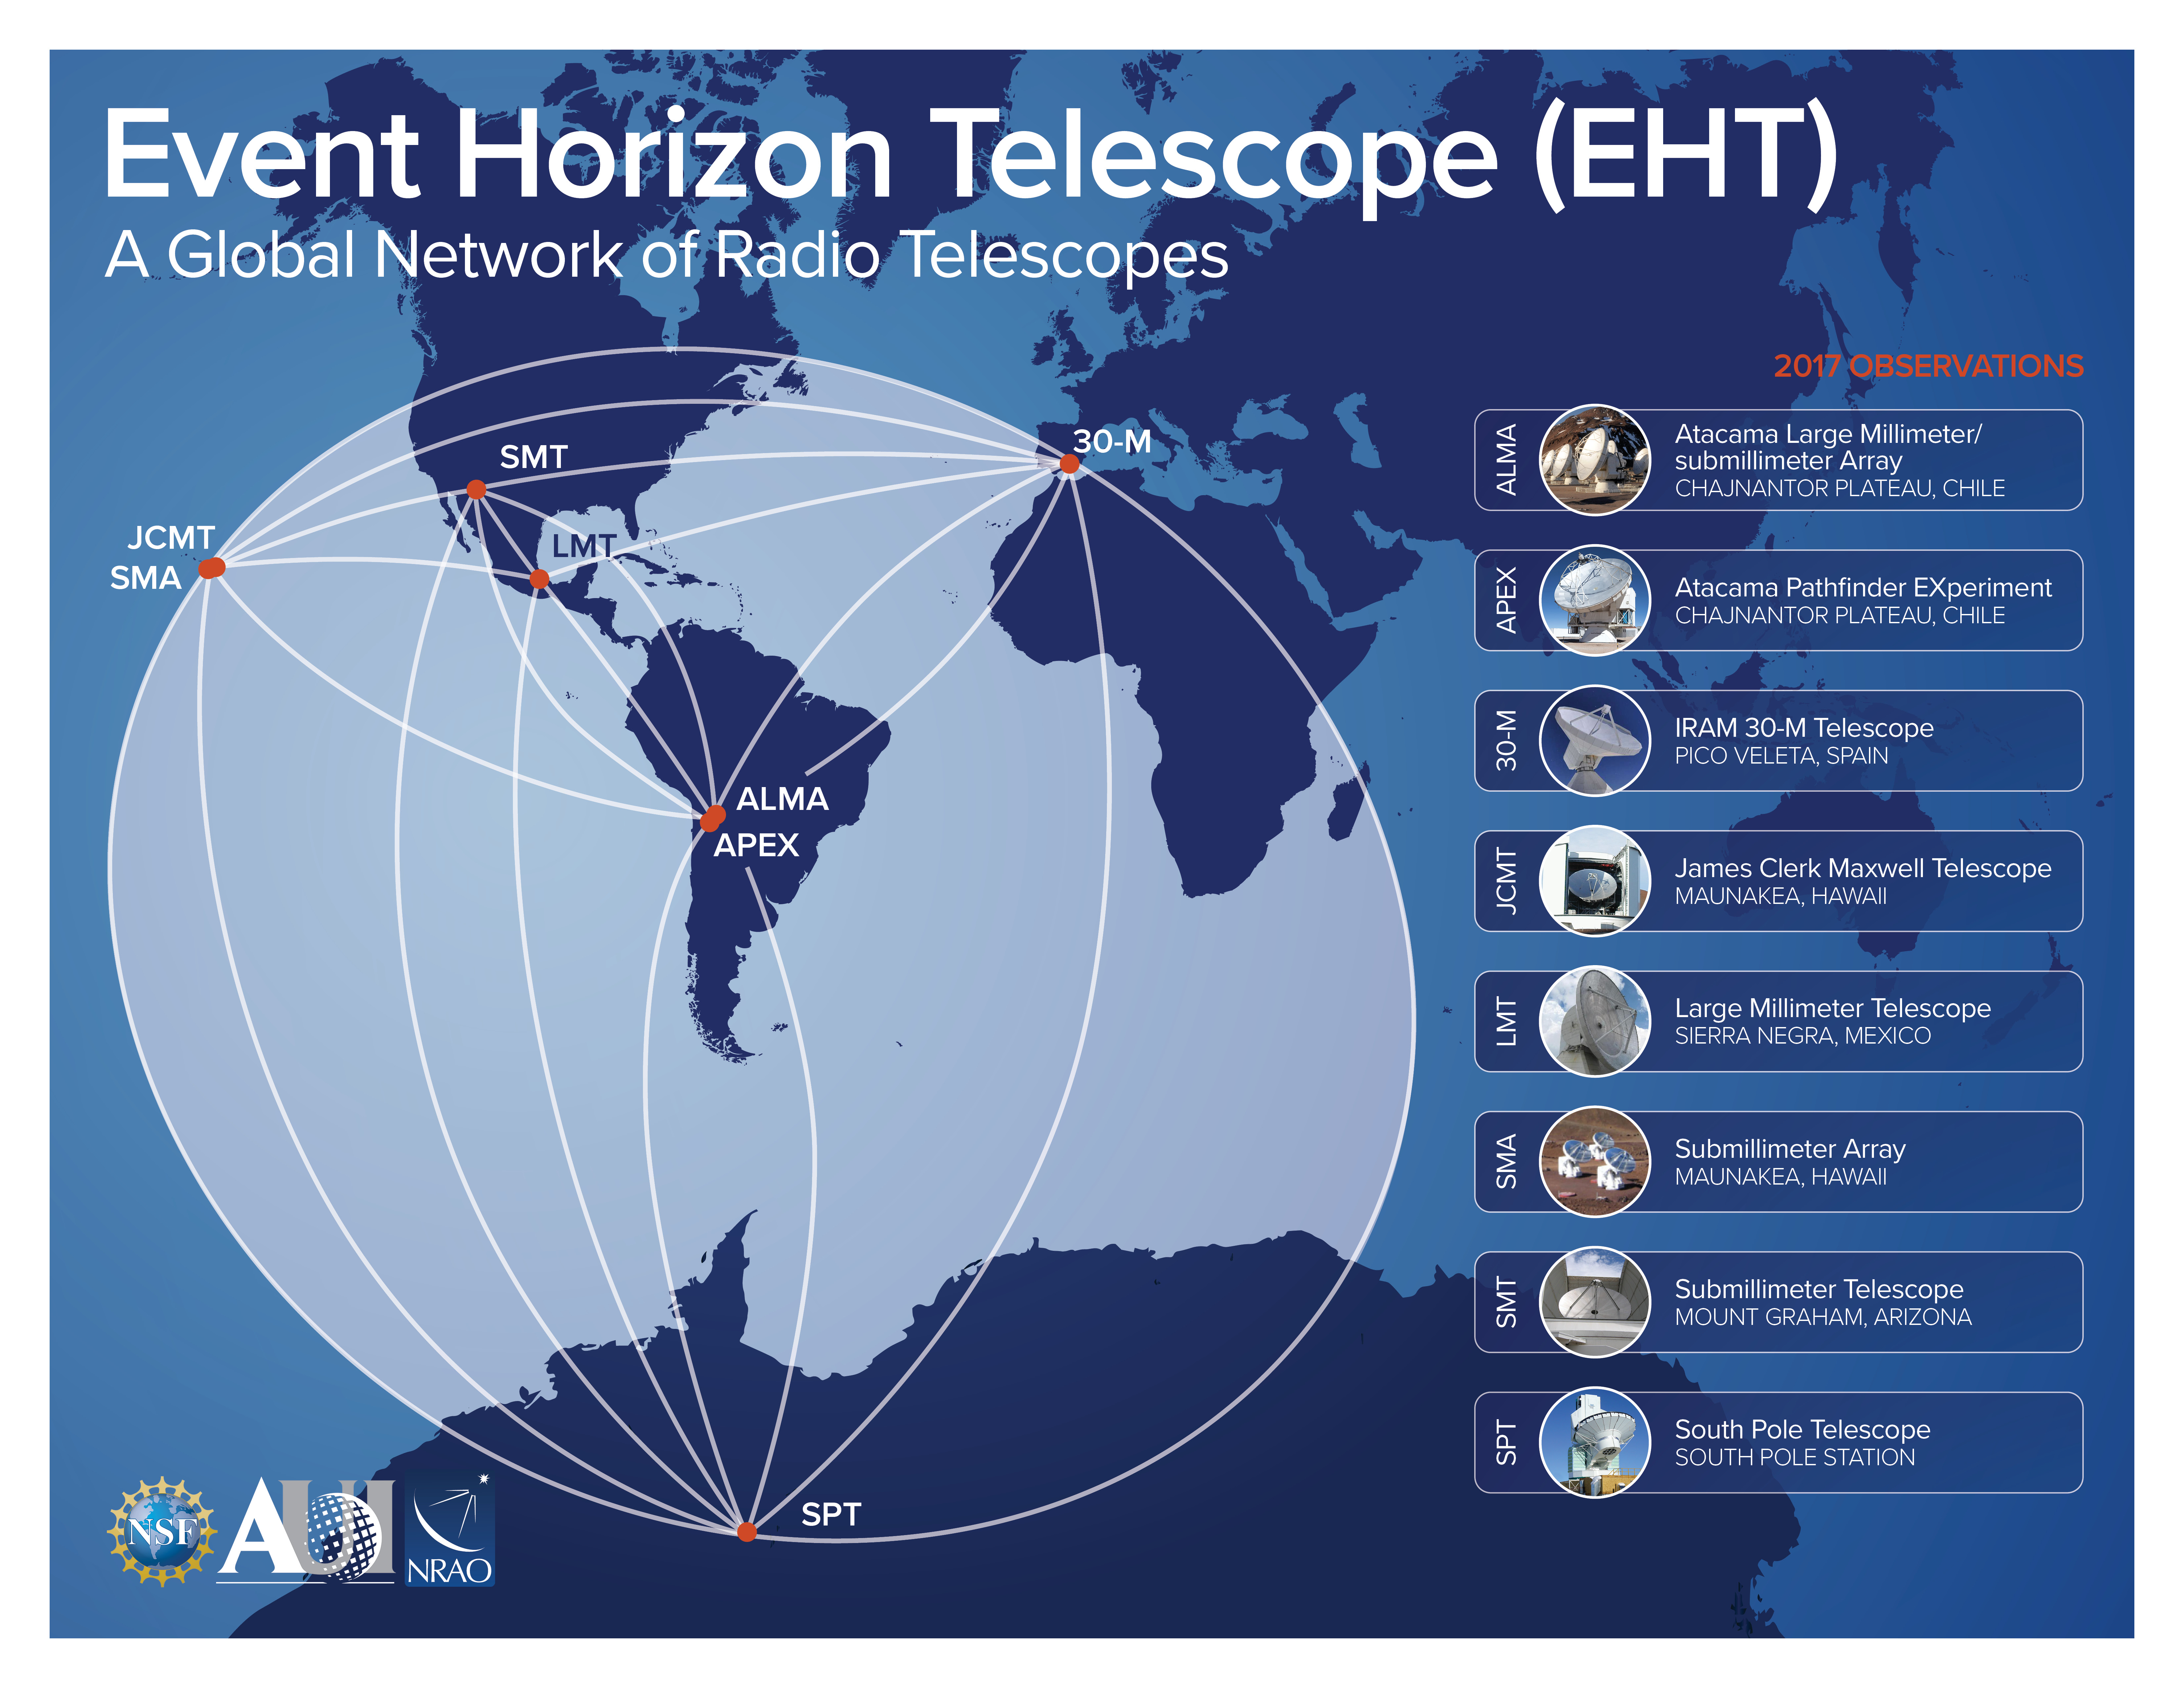

The Event Horizon Telescope - A Global Network of Radio Telescopes

Credit: NRAO/AUI/NSF